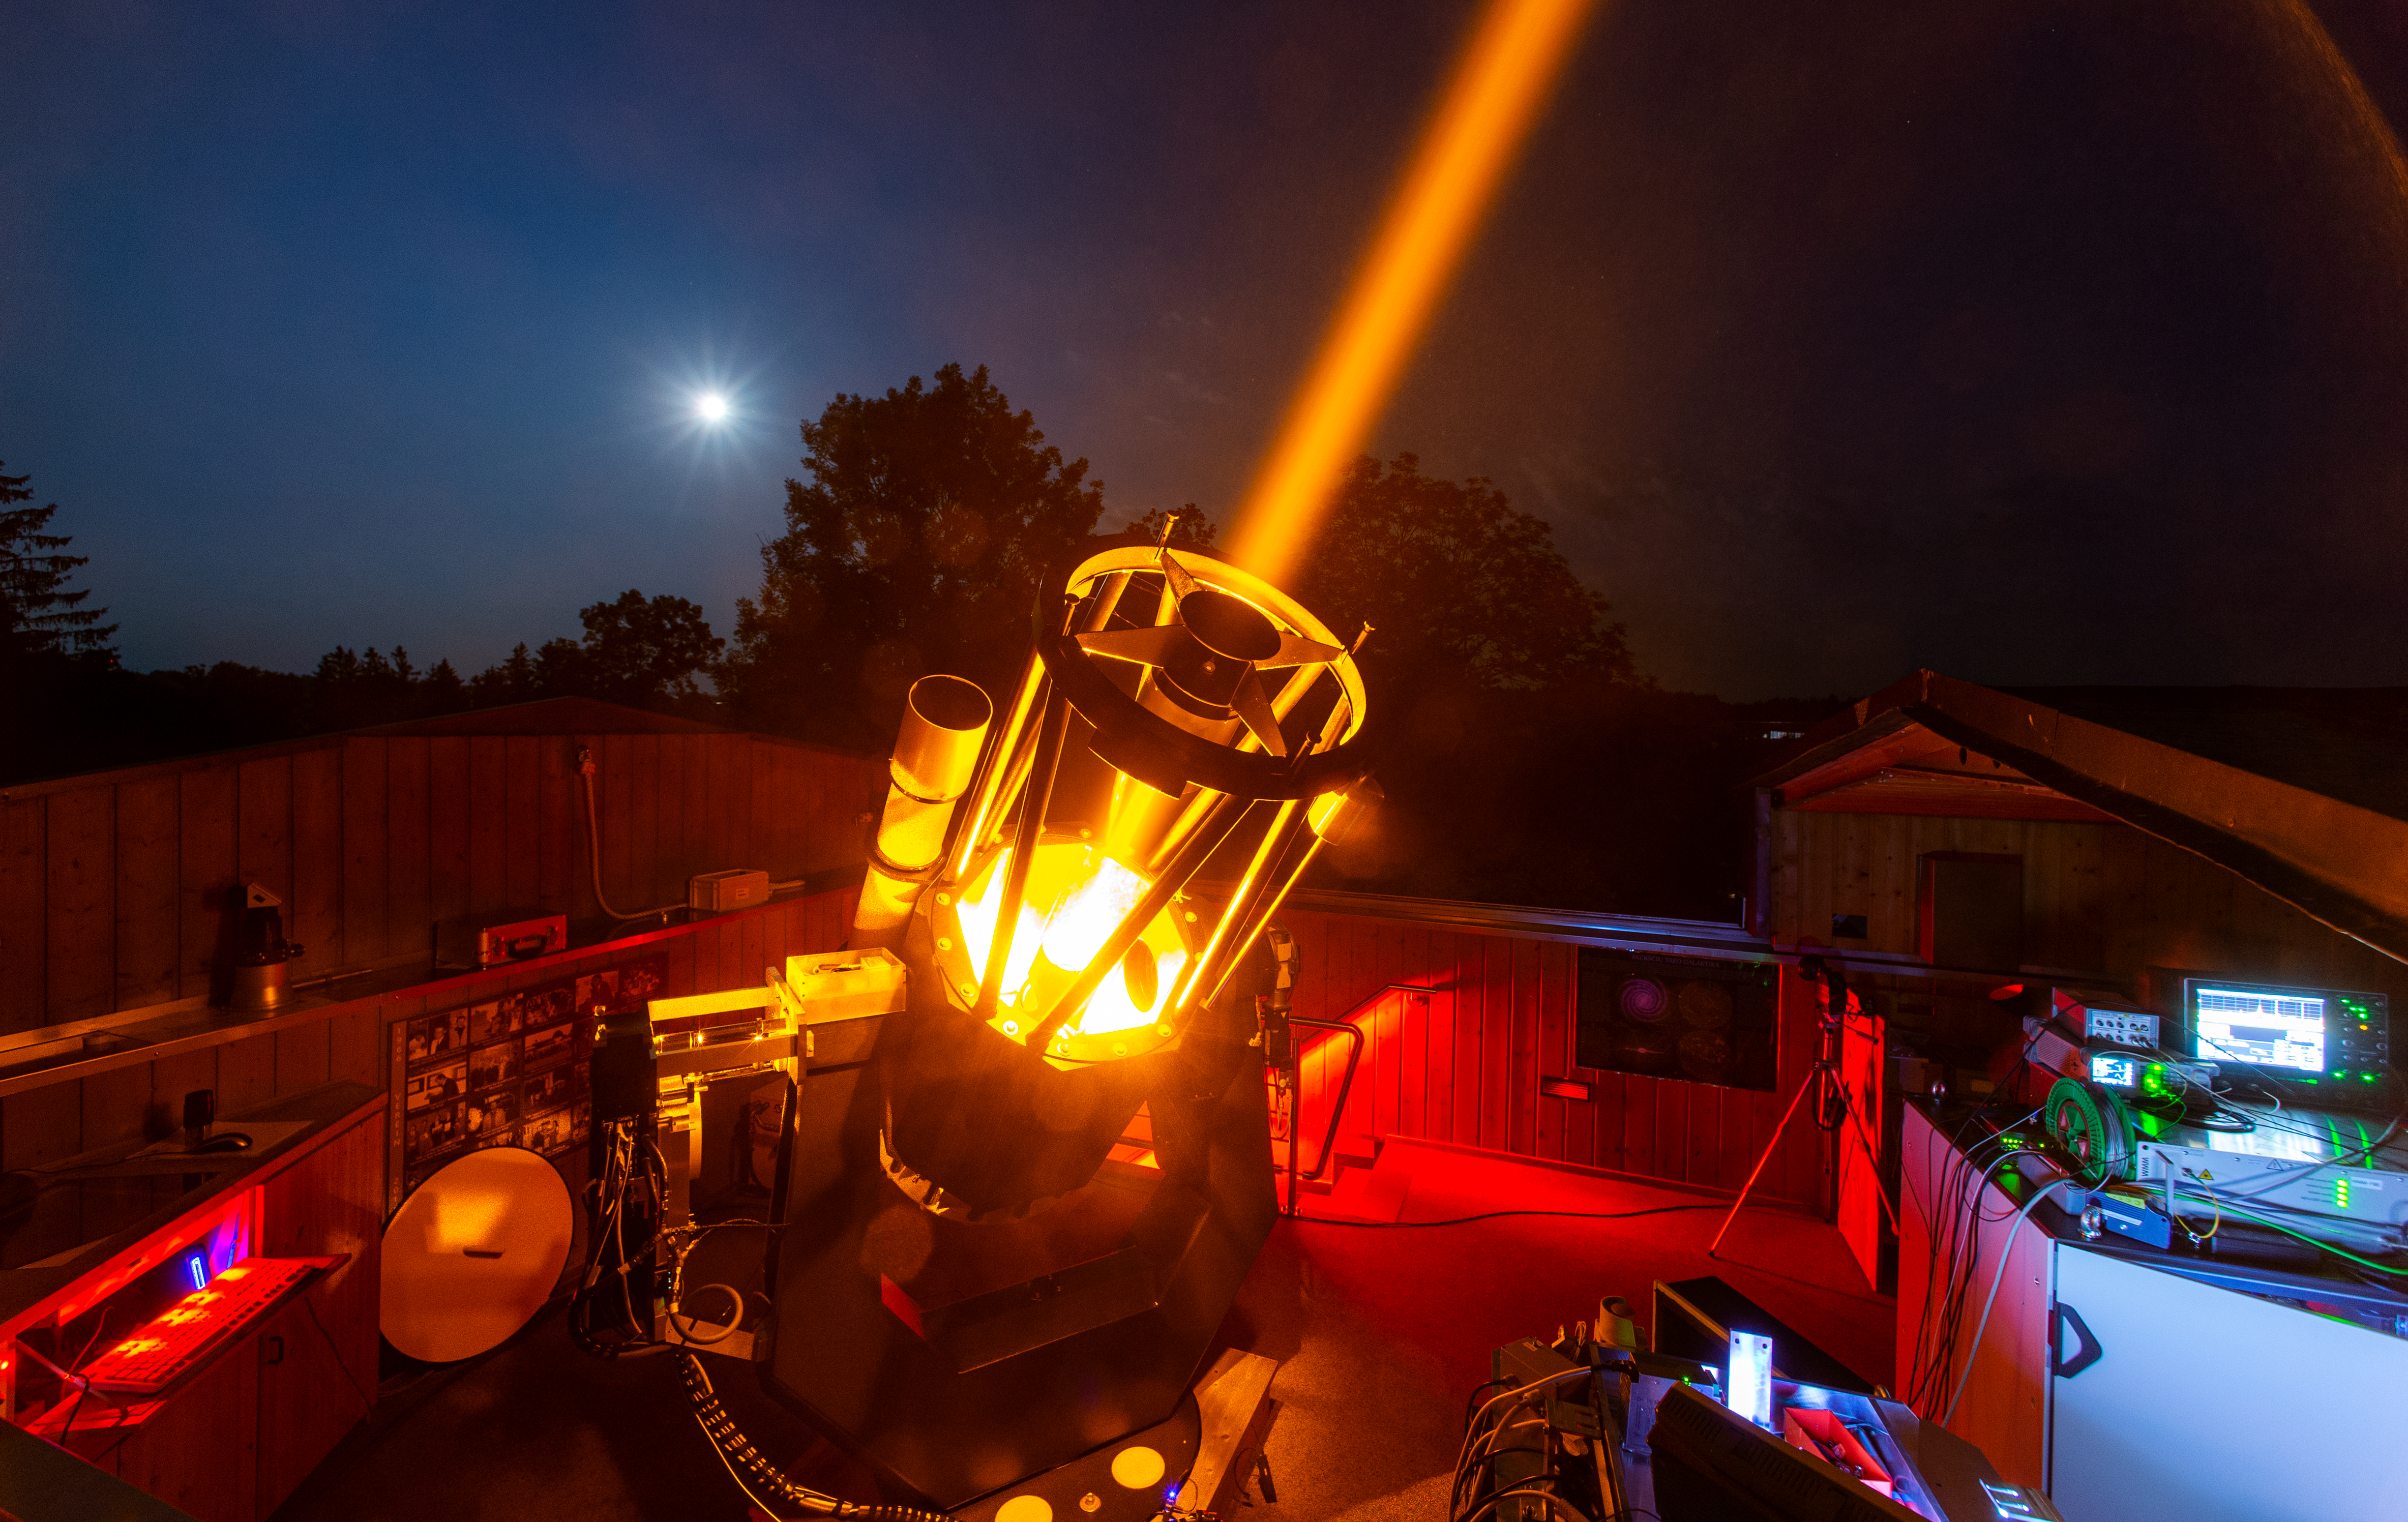

CaNaPy laser undergoing commissioning

The CaNaPy laser — based on ESO patented technology — undergoes its first tests mounted on a 0.6-metre telescope, at the Allgäuer VolksSternwarte Ottobeuren observatory in Germany.

Its eventual home will be at the European Space Agency’s Optical Ground Station in Tenerife, Spain, where it will form part of the CaNaPy adaptive optics system, helping to correct for the blurring effect brought about by turbulence in the Earth’s atmosphere.

Credit: F. Kamphues/ESO